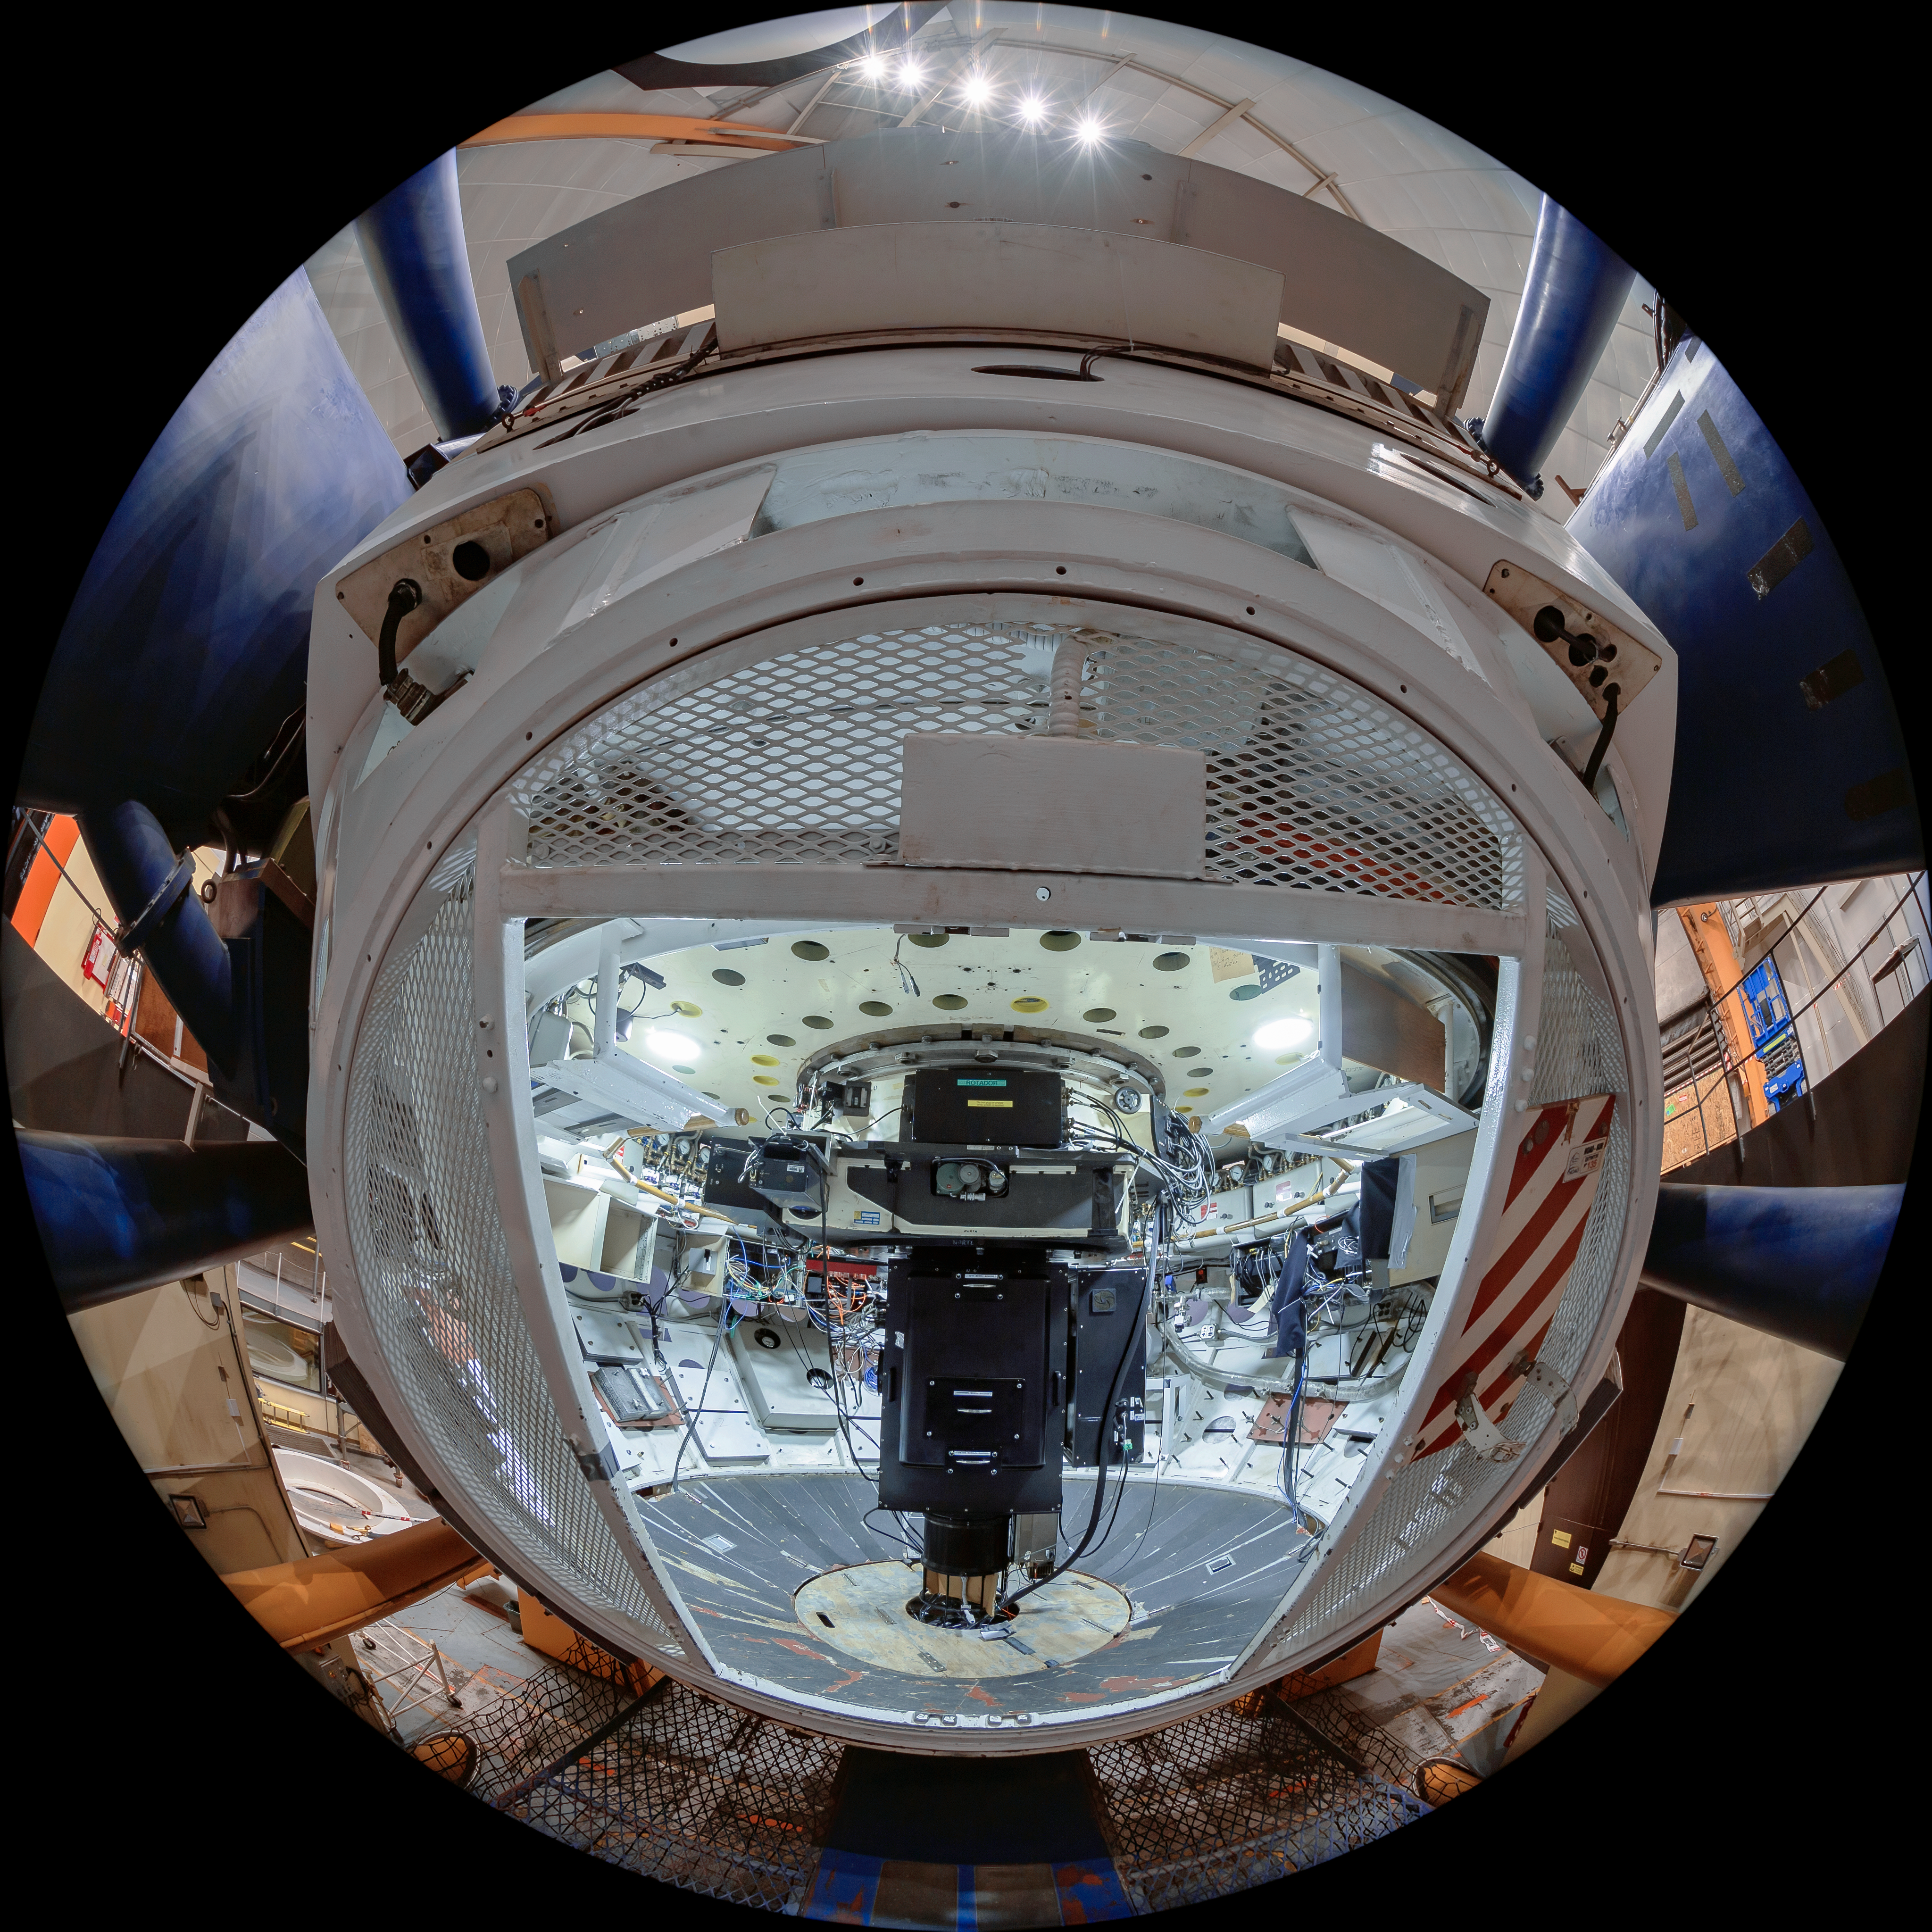

Víctor M. Blanco 4-meter Telescope Interior

The interior of the Víctor M. Blanco 4-meter Telescope at Cerro Tololo Inter-American Observatory (CTIO) in Chile.

Credit: CTIO/NOIRLab/NSF/AURA/T. Matsopoulos